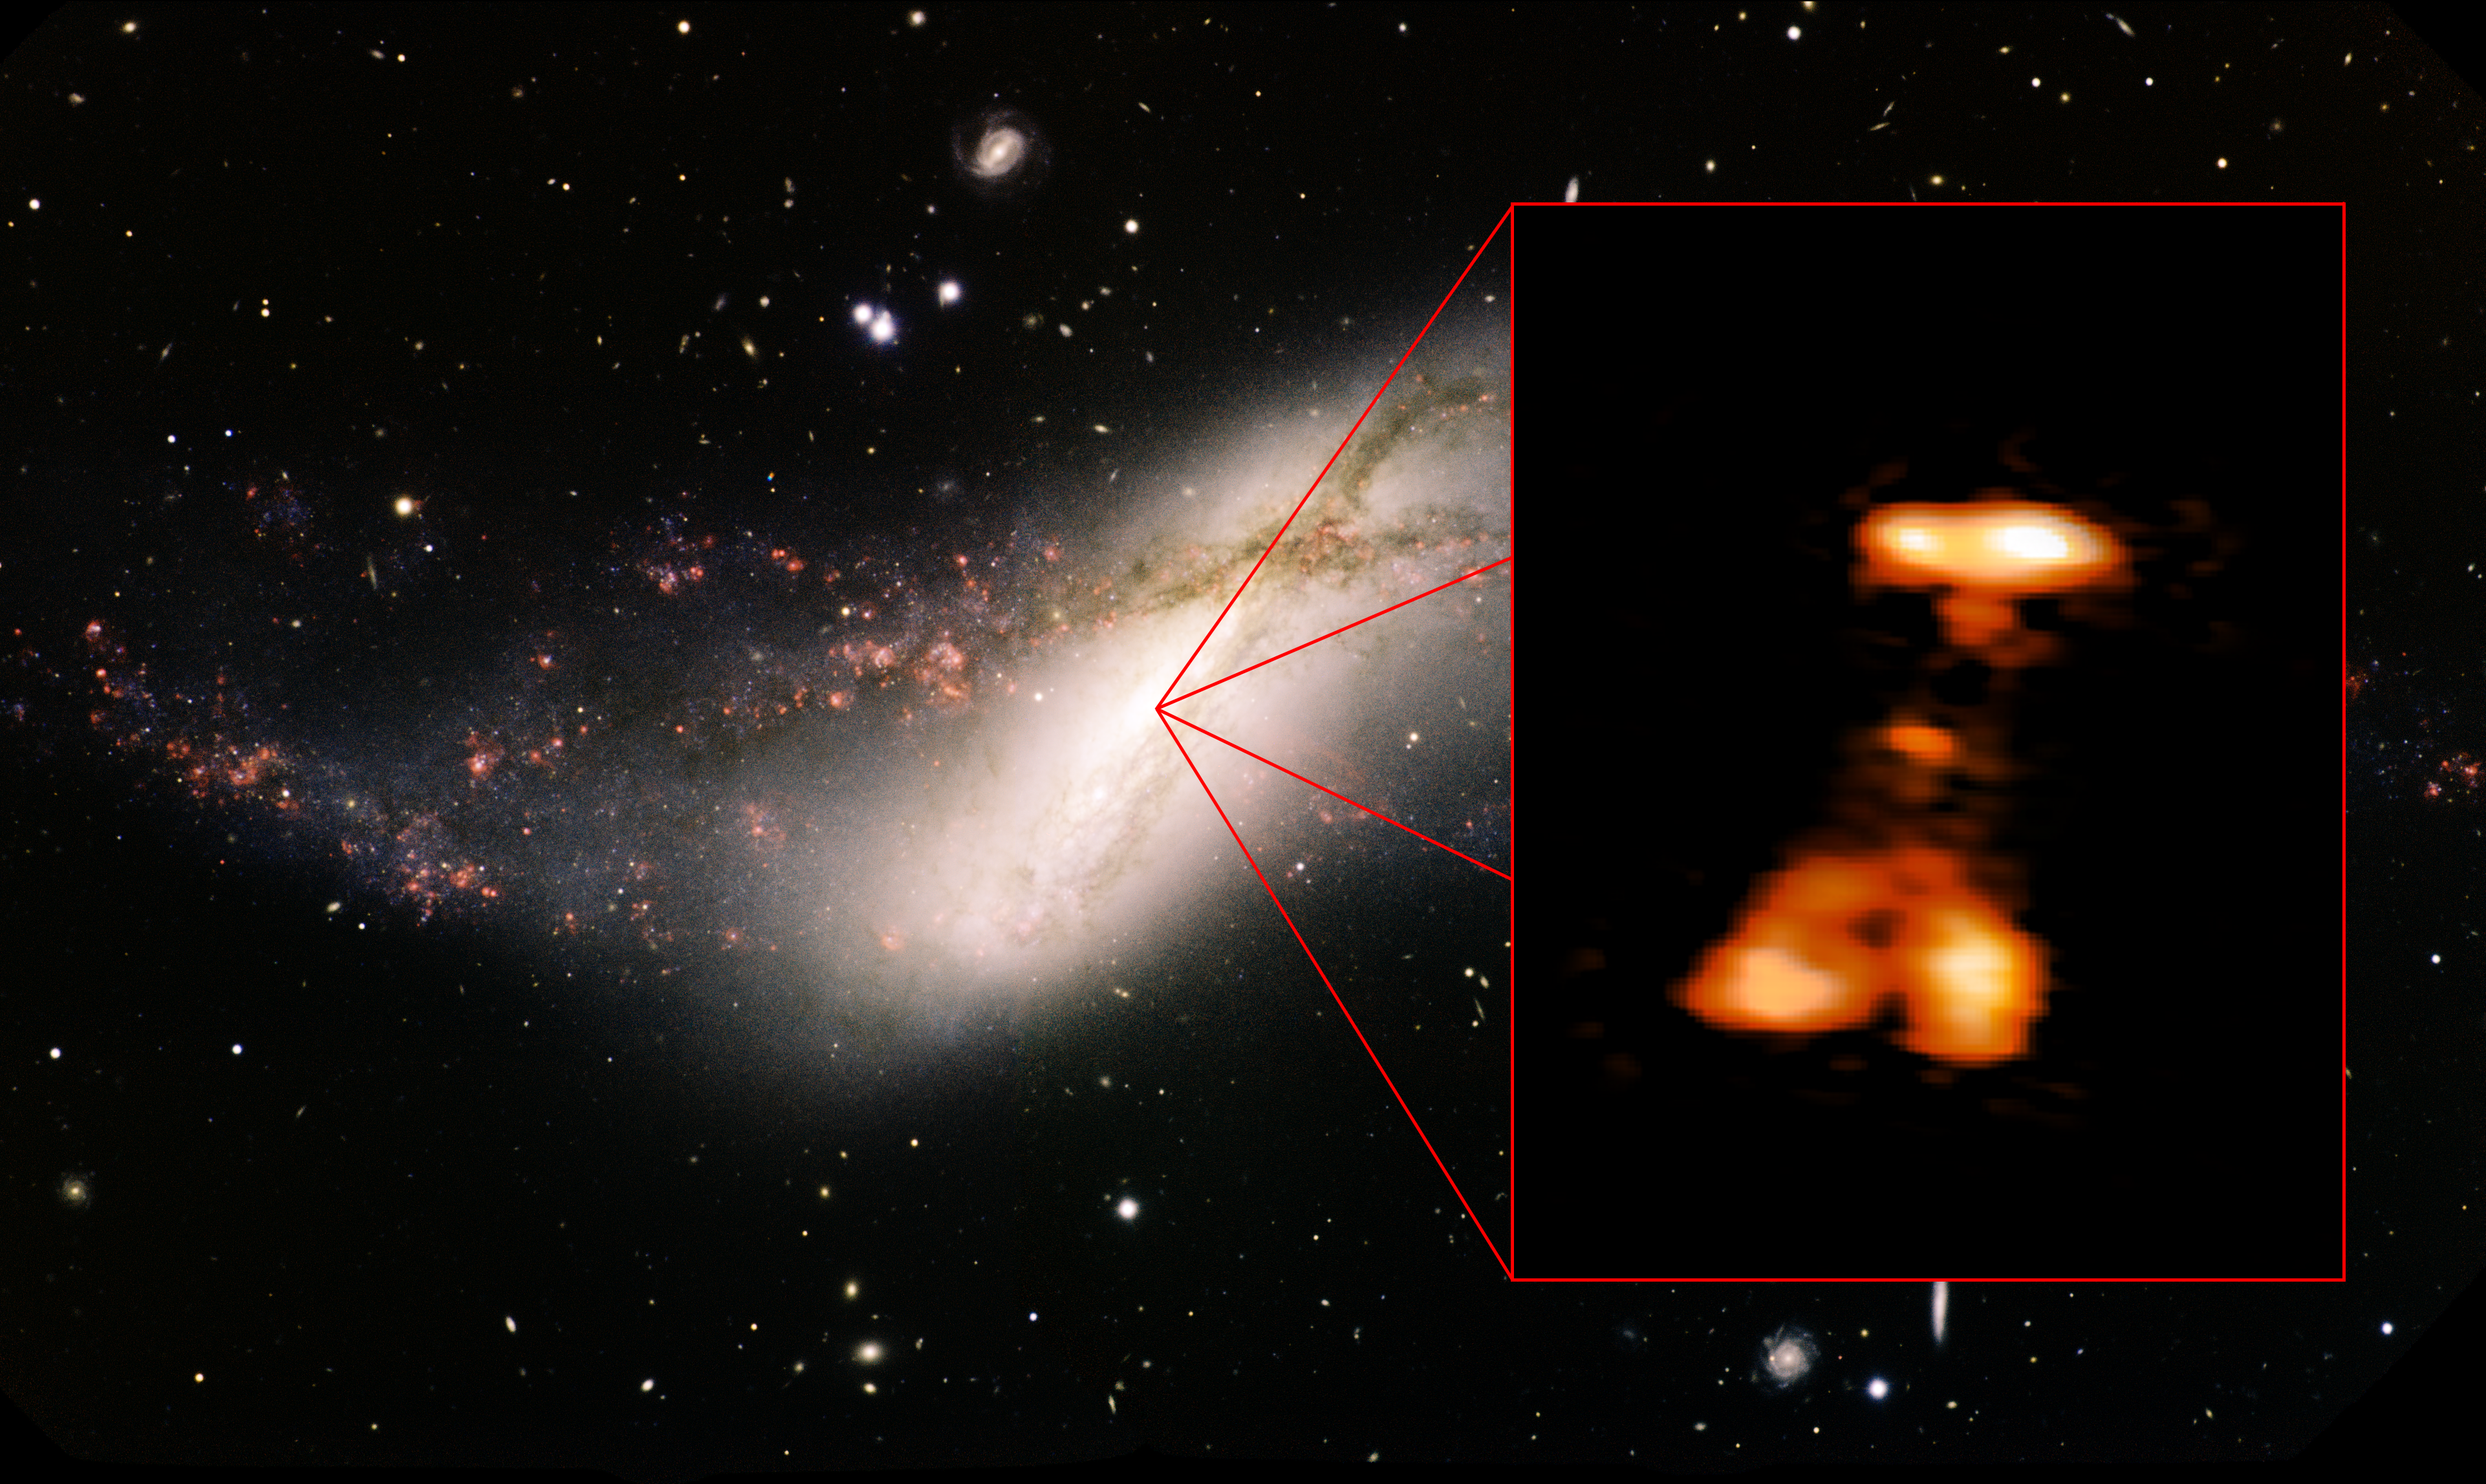

Outburst in NGC 660

Astronomers using the National Science Foundation's (NSF) 305-meter William E. Gordon Telescope at Arecibo discovered an outburst in NGC 660, a spiral galaxy 44 million light-years distant in the constellation Pisces. The outburst, thought to be from a powerful belch by a gorging black hole at the galaxy's center, was ten times brighter than the largest supernova, or exploding star.

Credit: Minchin et al., NRAO/AUI/NSF (HSA); Travis Rector, Gemini Observatory, AURA (optical)